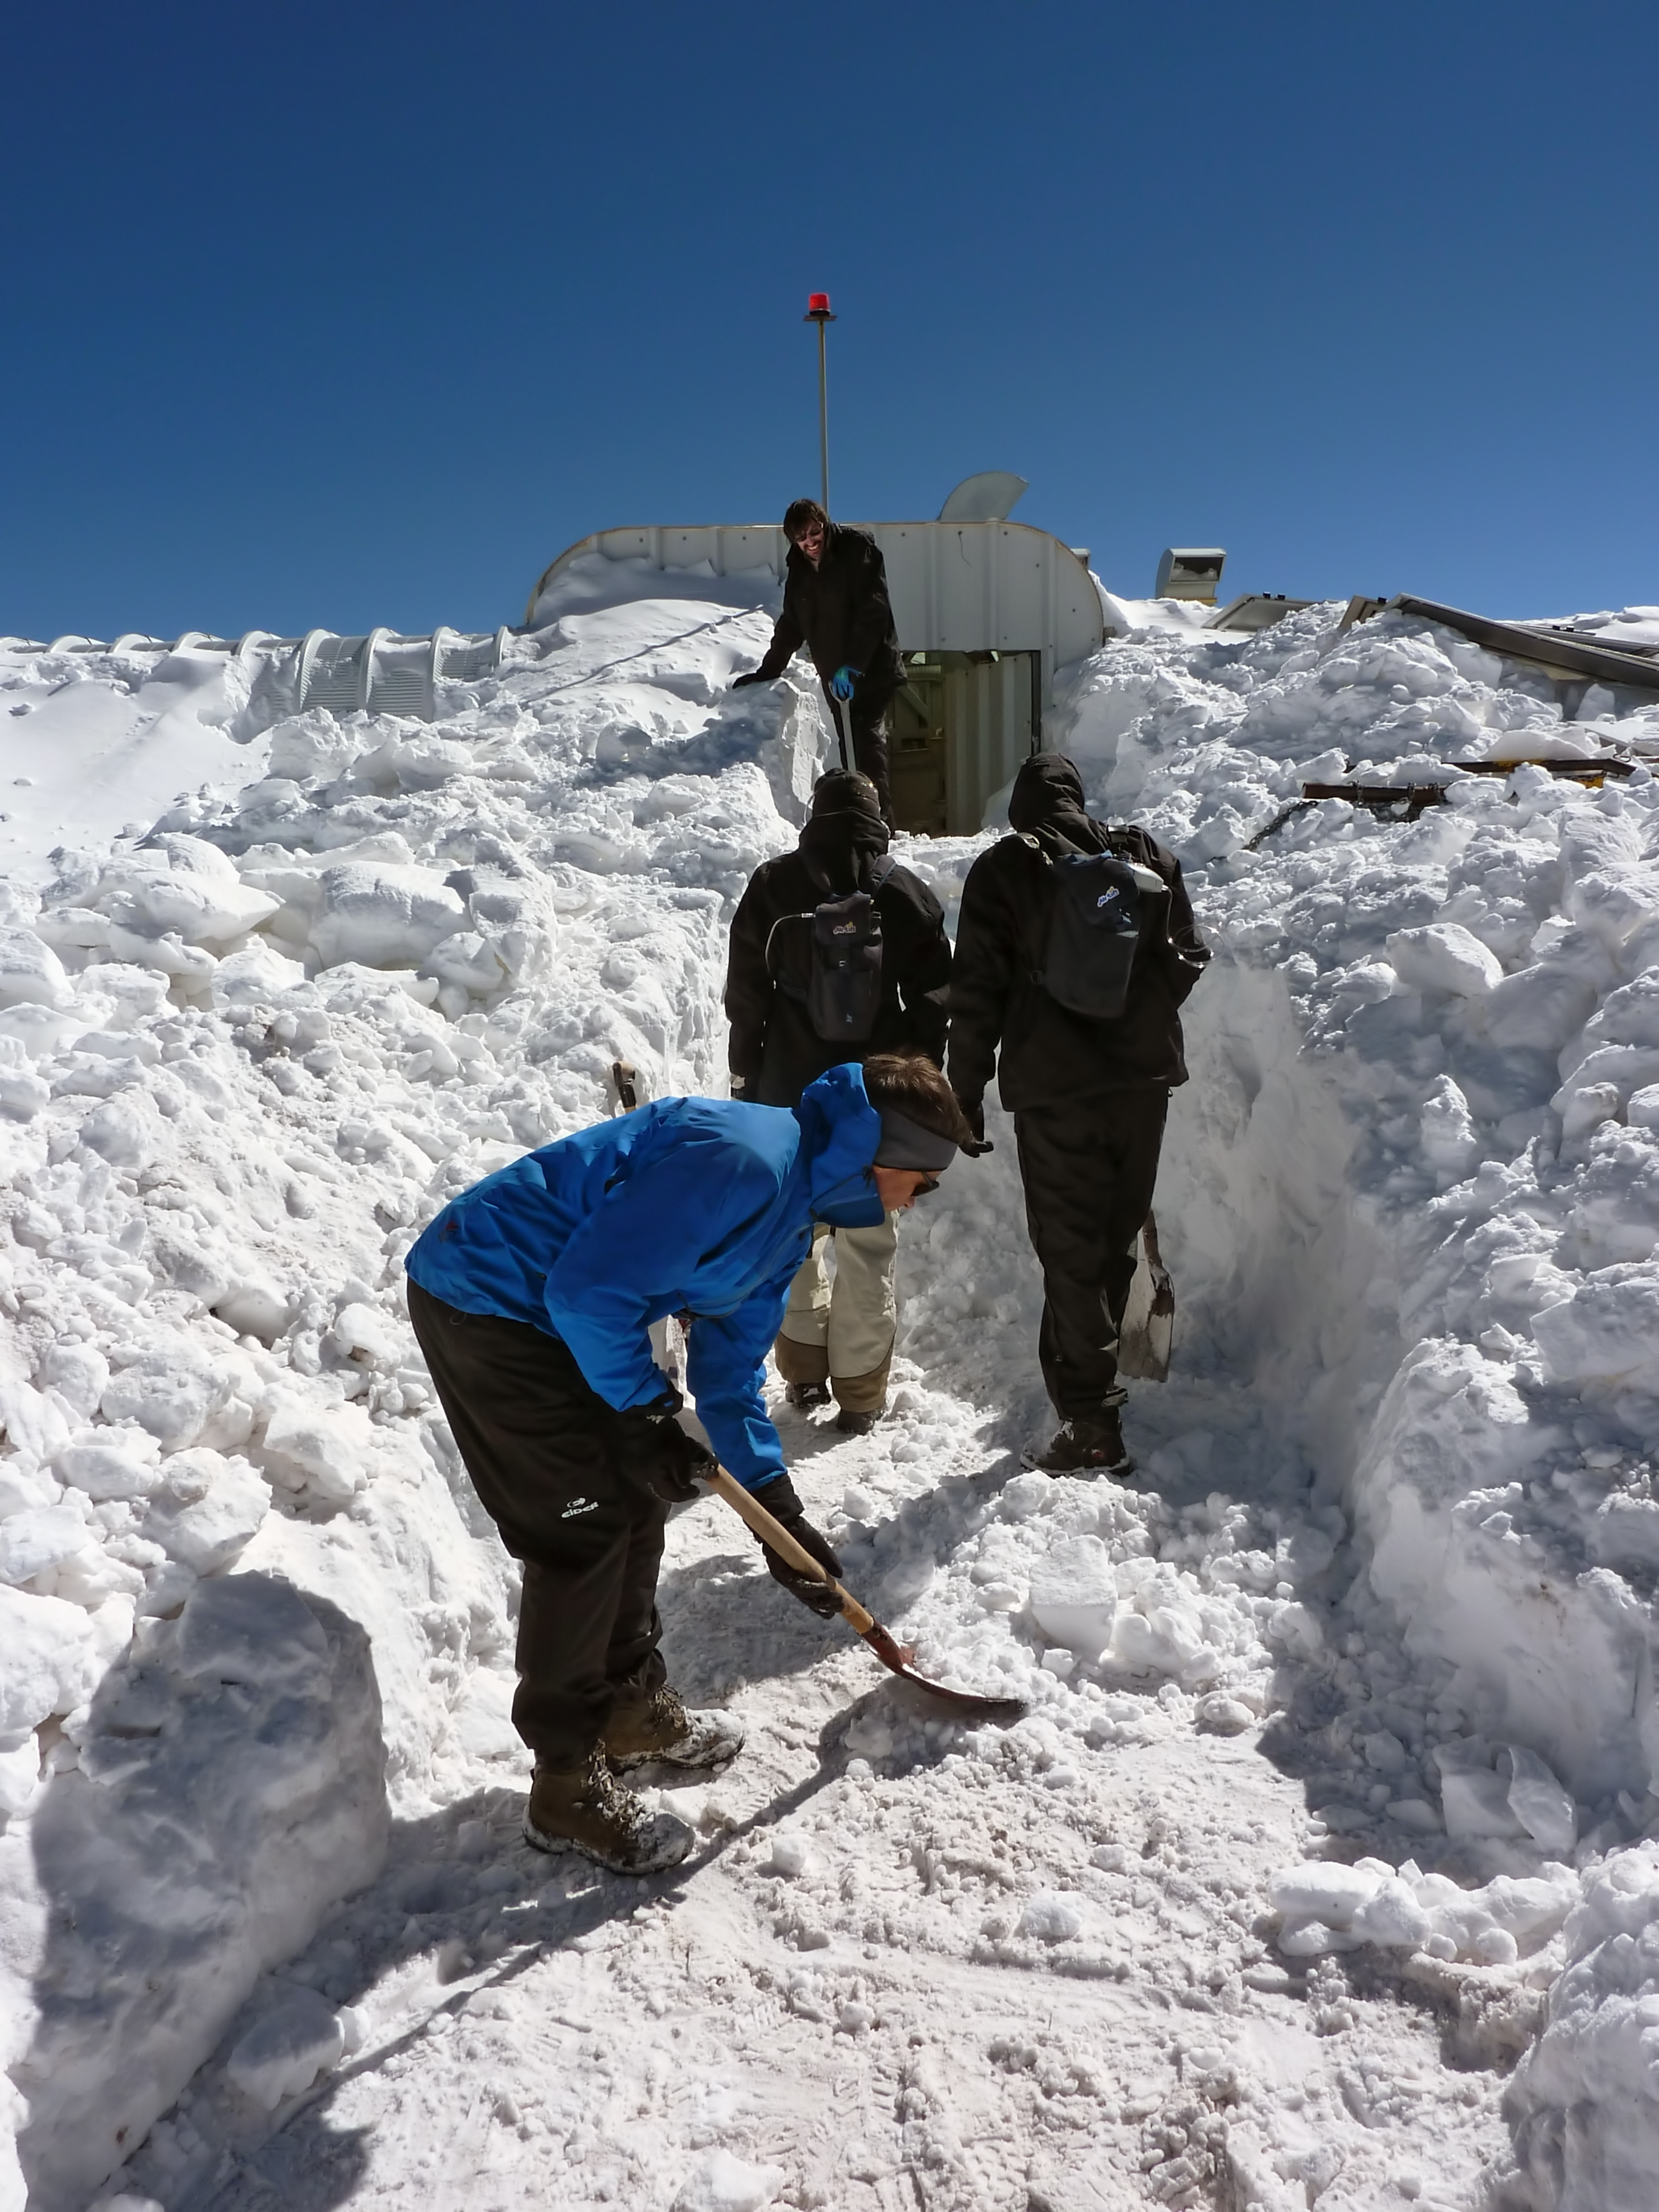

Harsh conditions at the APEX control building

The ArTeMiS team shovel snow to get into the APEX control building on the Chajnantor Plateau in northern Chile. In the foreground is Laurent Clerc, in the middle are Jérôme Martignac (left) and François Visticot (right), and in the background by the door to the building is Yannick Le Pennec. You can compare these photos with a view of the building under more normal conditions.

Credit: ArTeMiS team/ESO